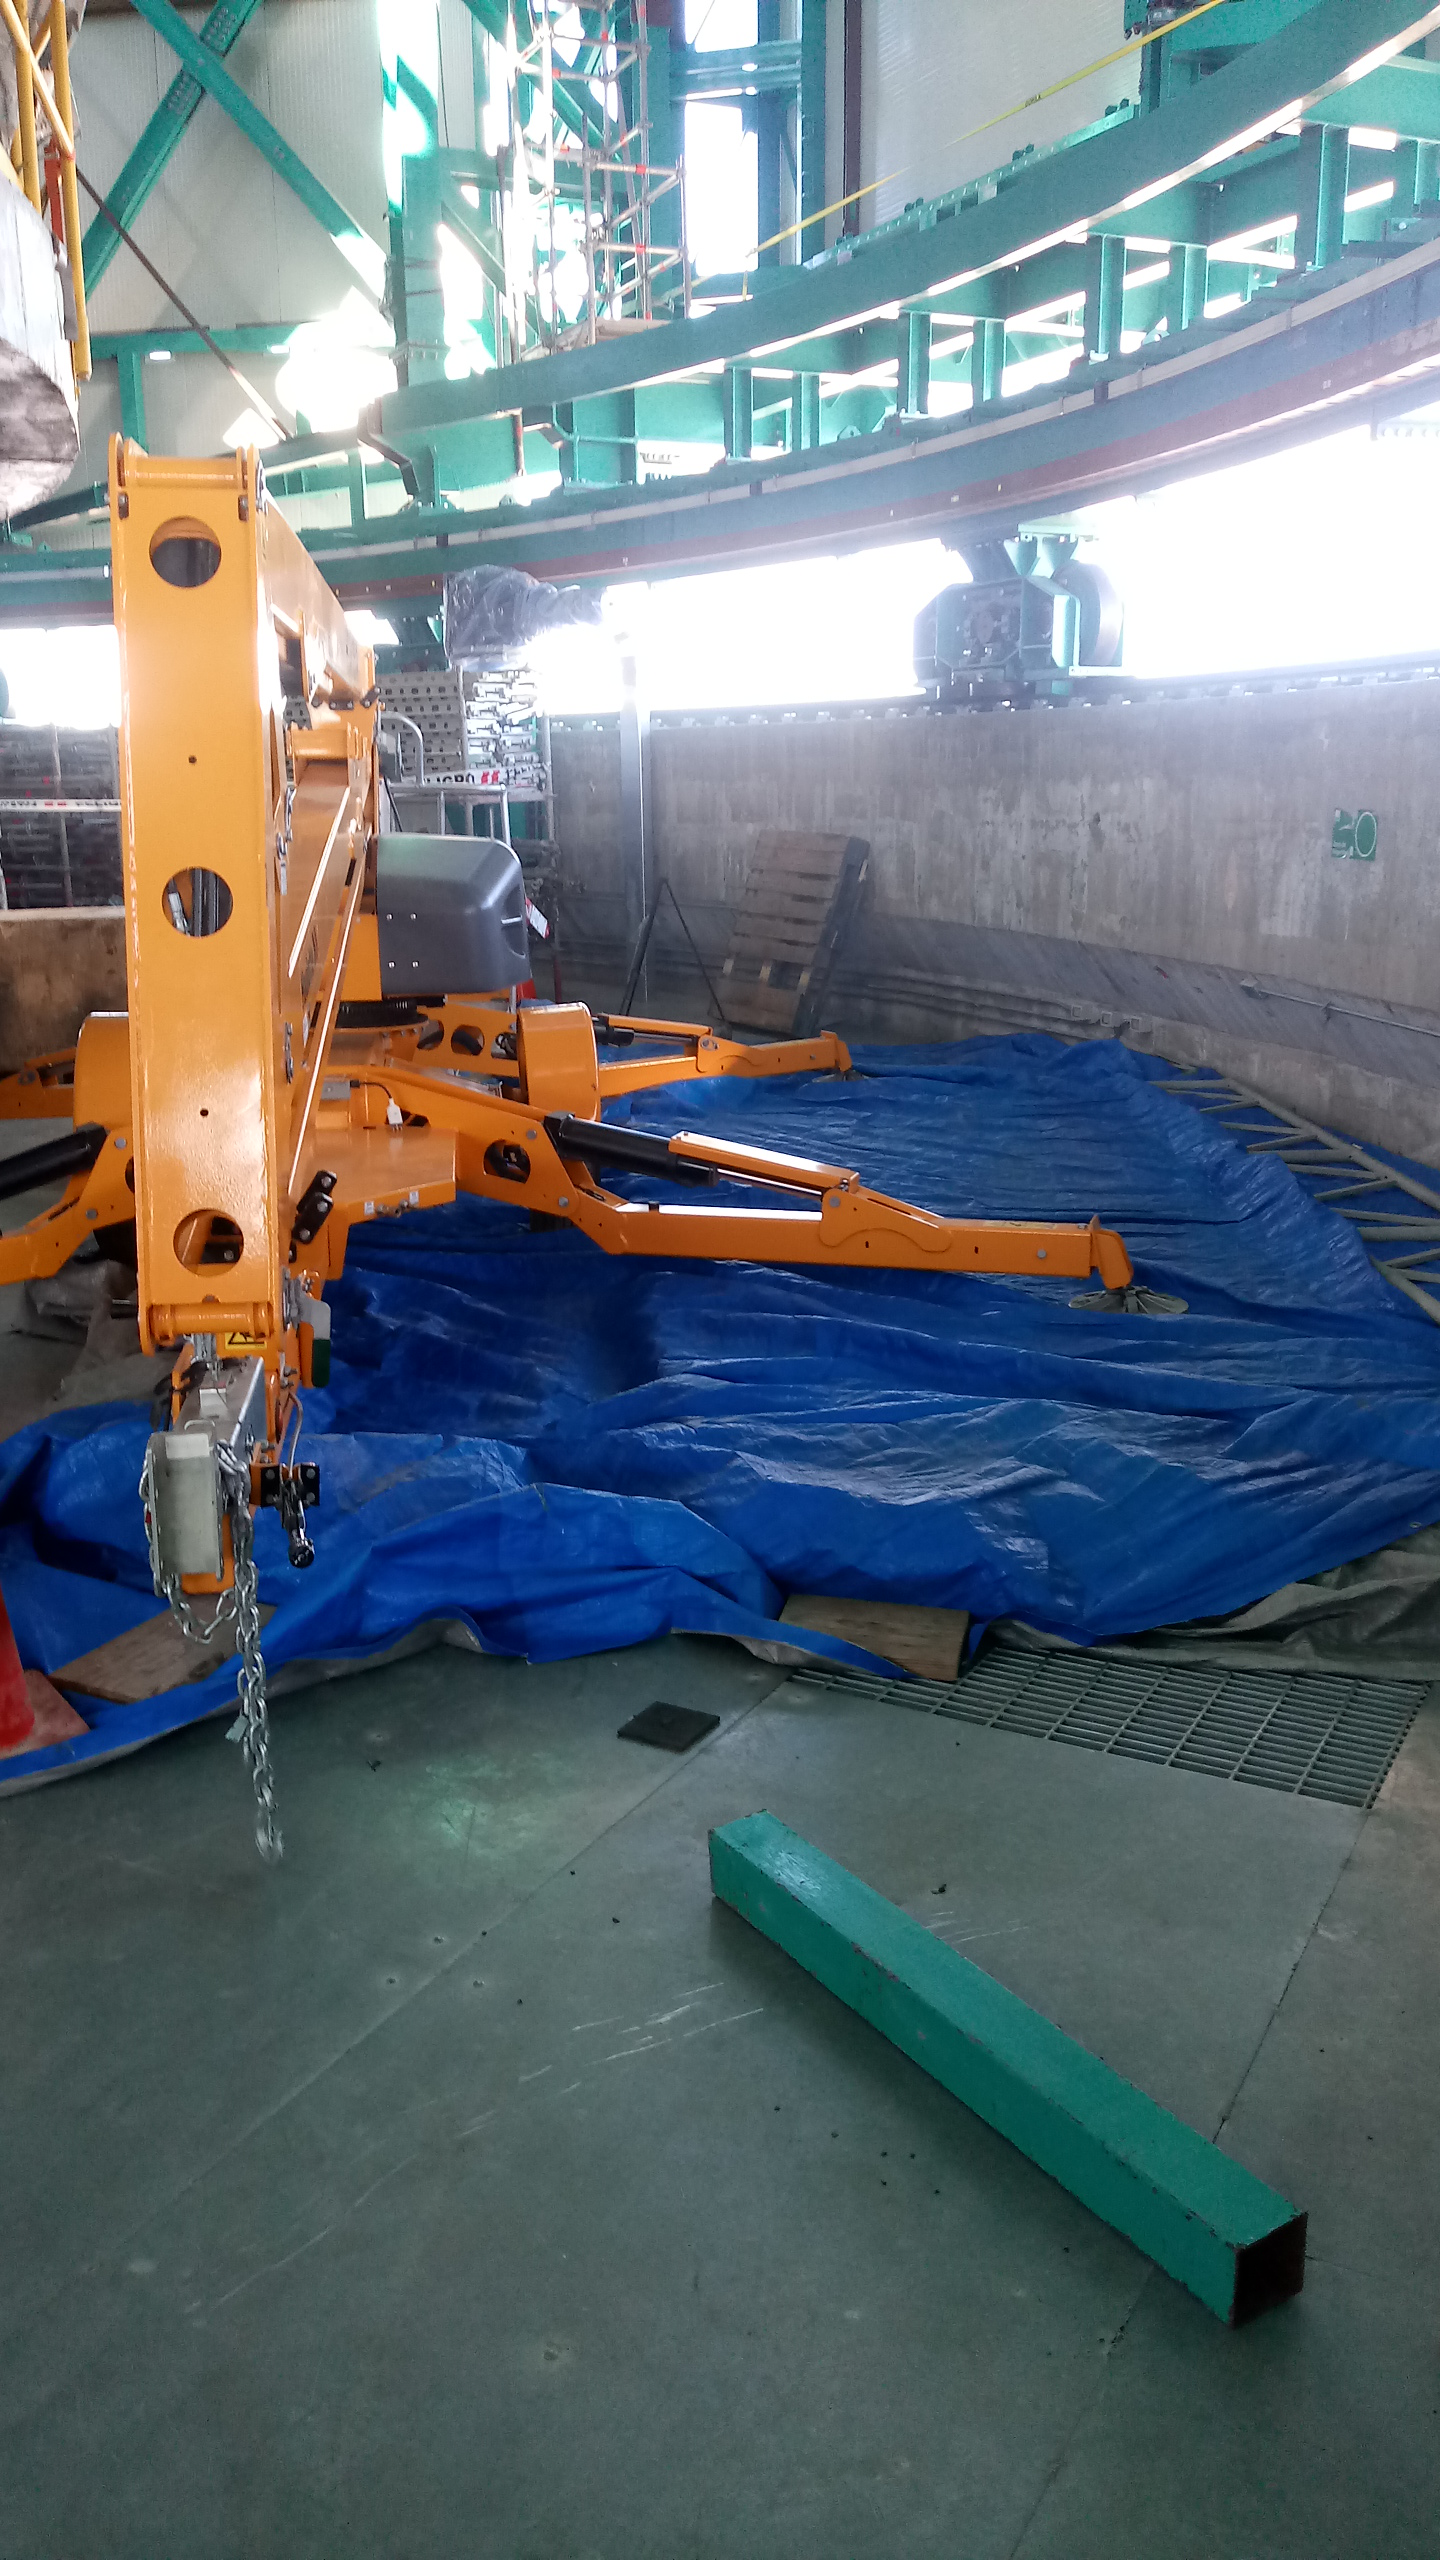

Summit Inspection #3

A third summit inspection occurred on April 28th (see photos). Like previous inspections, all social distancing and strict safety measures were adhered to, and this trip uncovered no major issues. The team on this visit included Hernán Hererra, Dome technical lead for Rubin Observatory, and a technician from the Italian Dome vendor (EIE), Fabio Serafin, who lives in Chile. They used the mobile crane to access the Dome roof and upper shutter for a full inspection and carried out several maintenance tasks. The following day, another small team went to the summit to inspect and test elements of the Coating Chamber. Next week a summit trip is planned to receive and unload a container with more Dome cladding, which is the last shipment that was in transit when the international restrictions went into effect. Another upcoming planned visit will target electrical maintenance tasks. As winter weather approaches, more visits will likely be necessary to keep everything well maintained.

Credit: Rubin Observatory/NSF/AURA